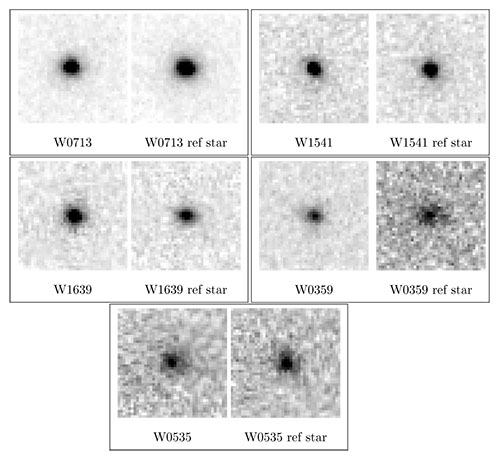

Y dwarfs imaged in the CH4S filter

Left: Y dwarfs imaged in the CH4S filter. For each object two panels are shown, with the left displaying a 0.8×0.8 arcsecond sub-image centered on the Y dwarf, and the right showing a nearby reference star. All images are north up and east to the left.

Credit: International Gemini Observatory/NOIRLab/NSF/AURA